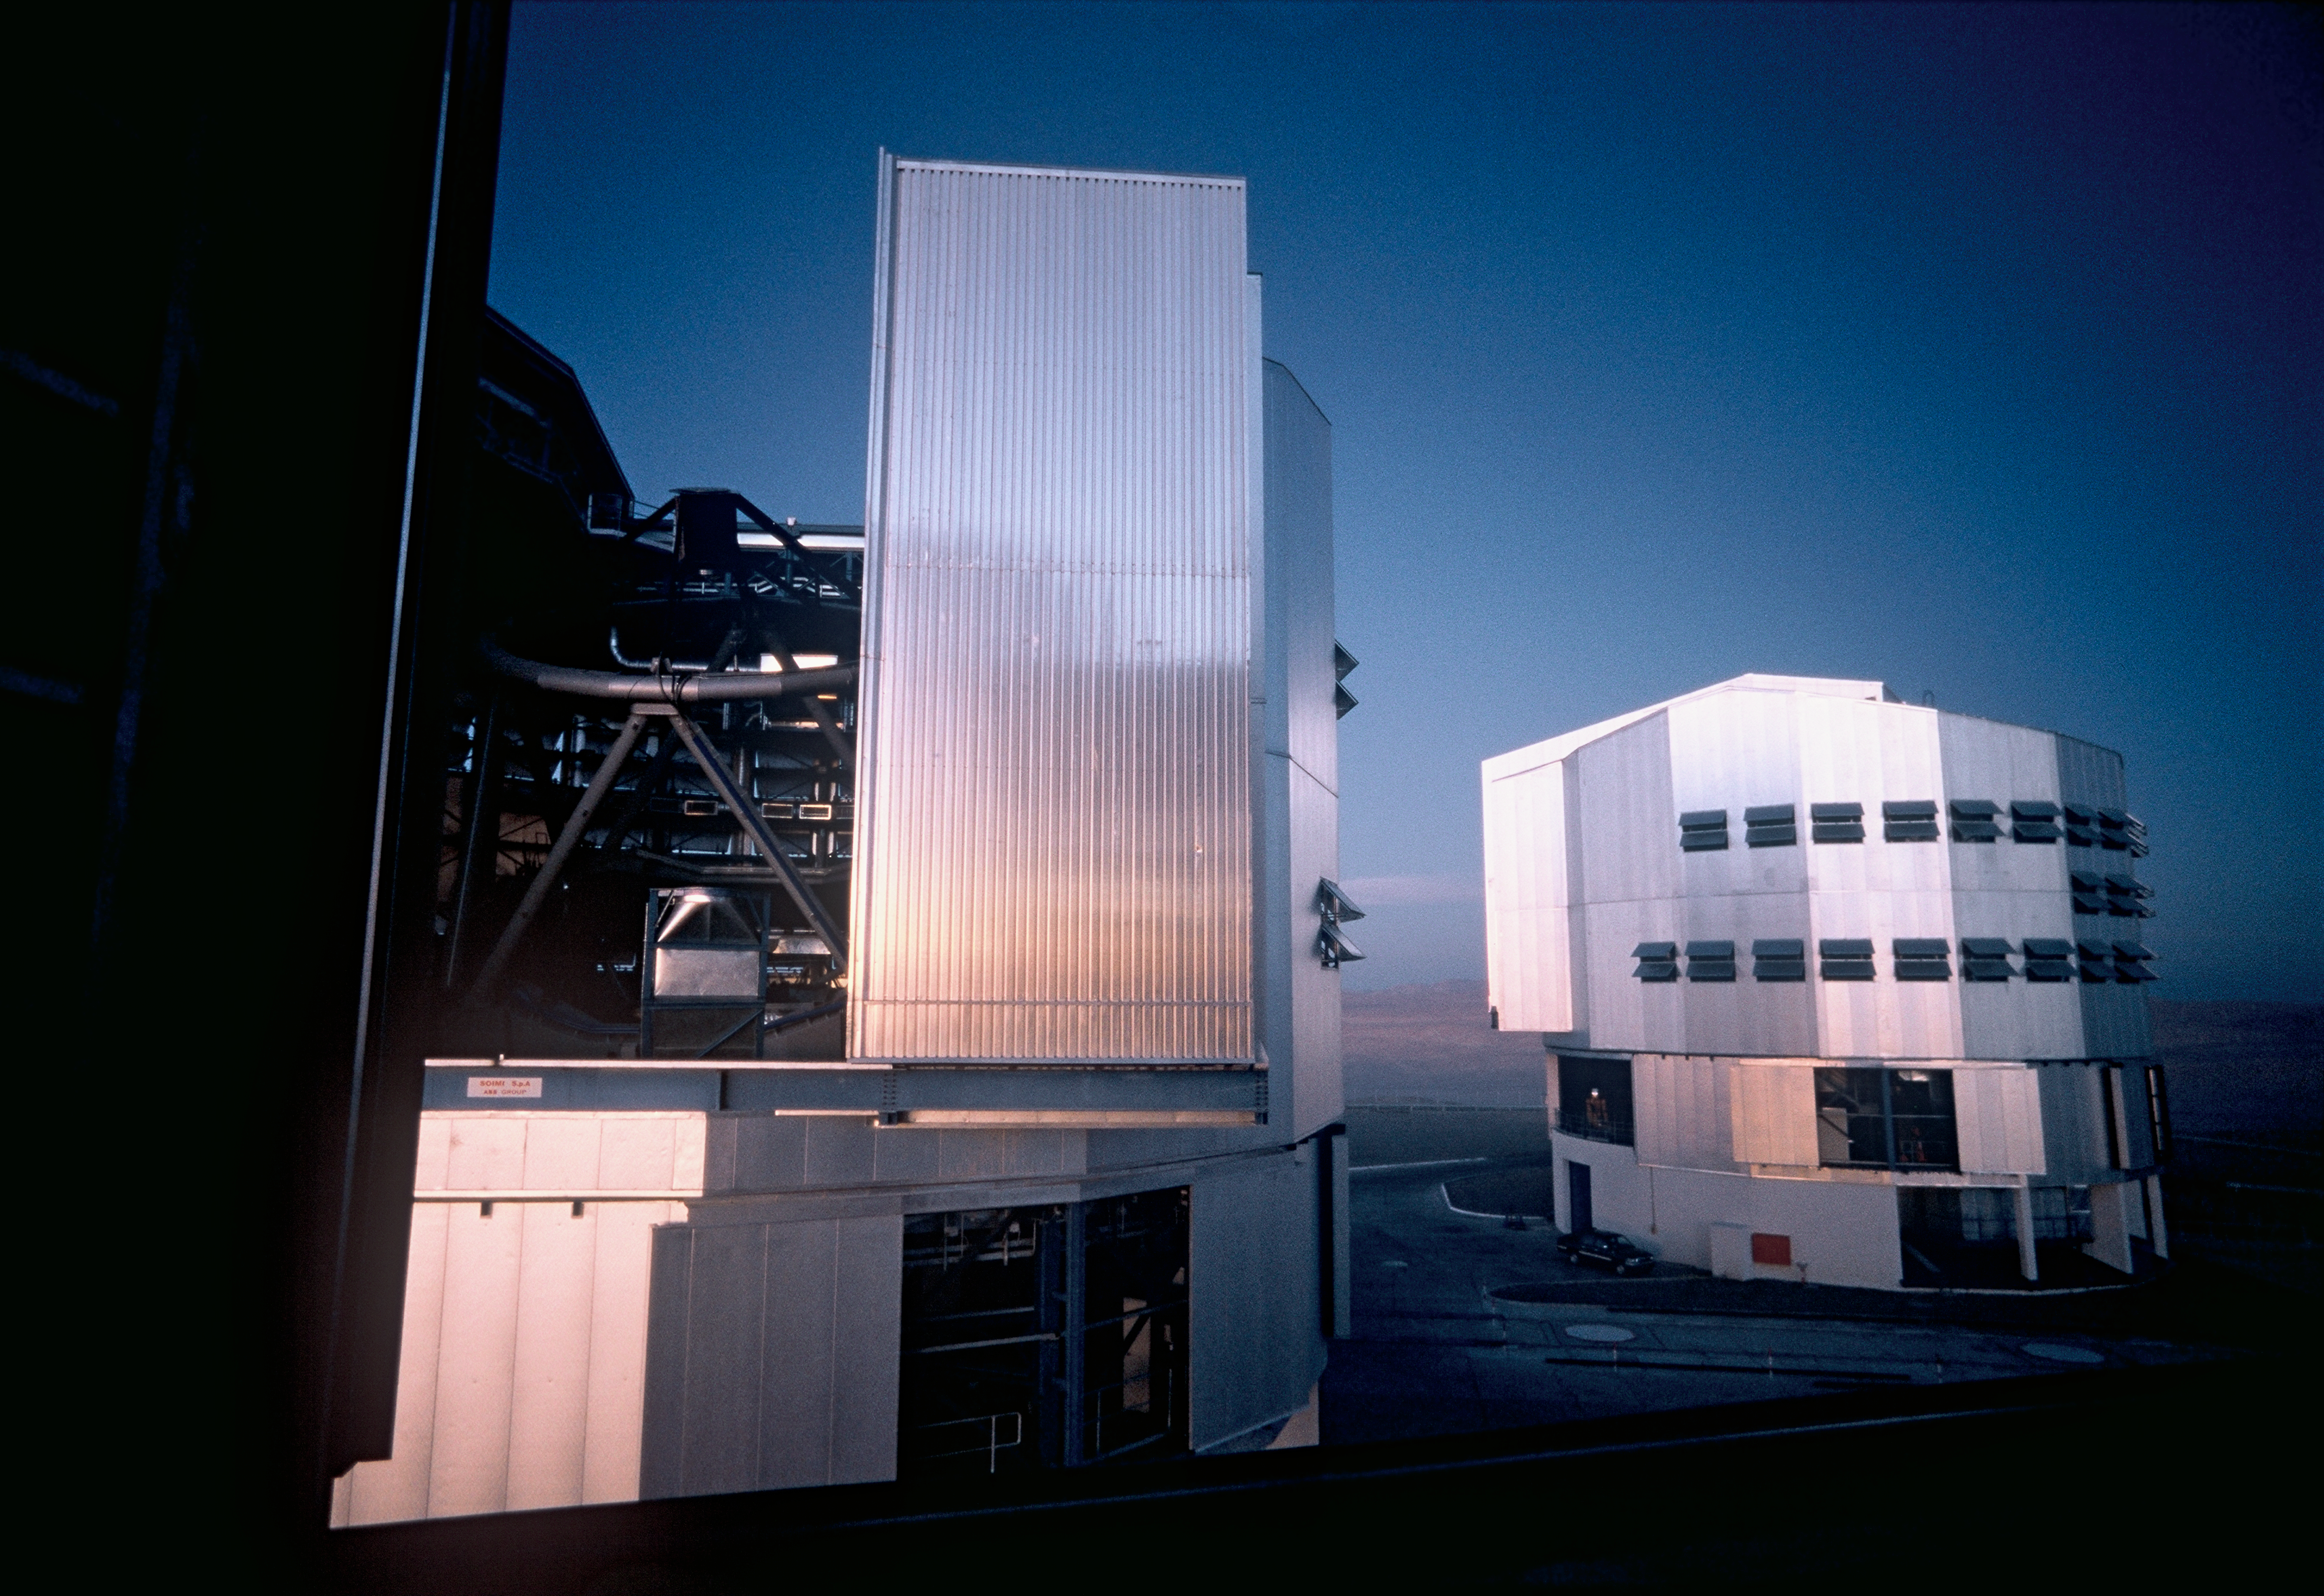

VLT MELIPAL and YEPUN

Looking out of the dome of the second unit telescope (UT2) KUEYEN at ESO's VLT, one has a close view on UT3/MELIPAL (left) and UT4/YEPUN. This picture was obtained during sunset.

Credit: ESO